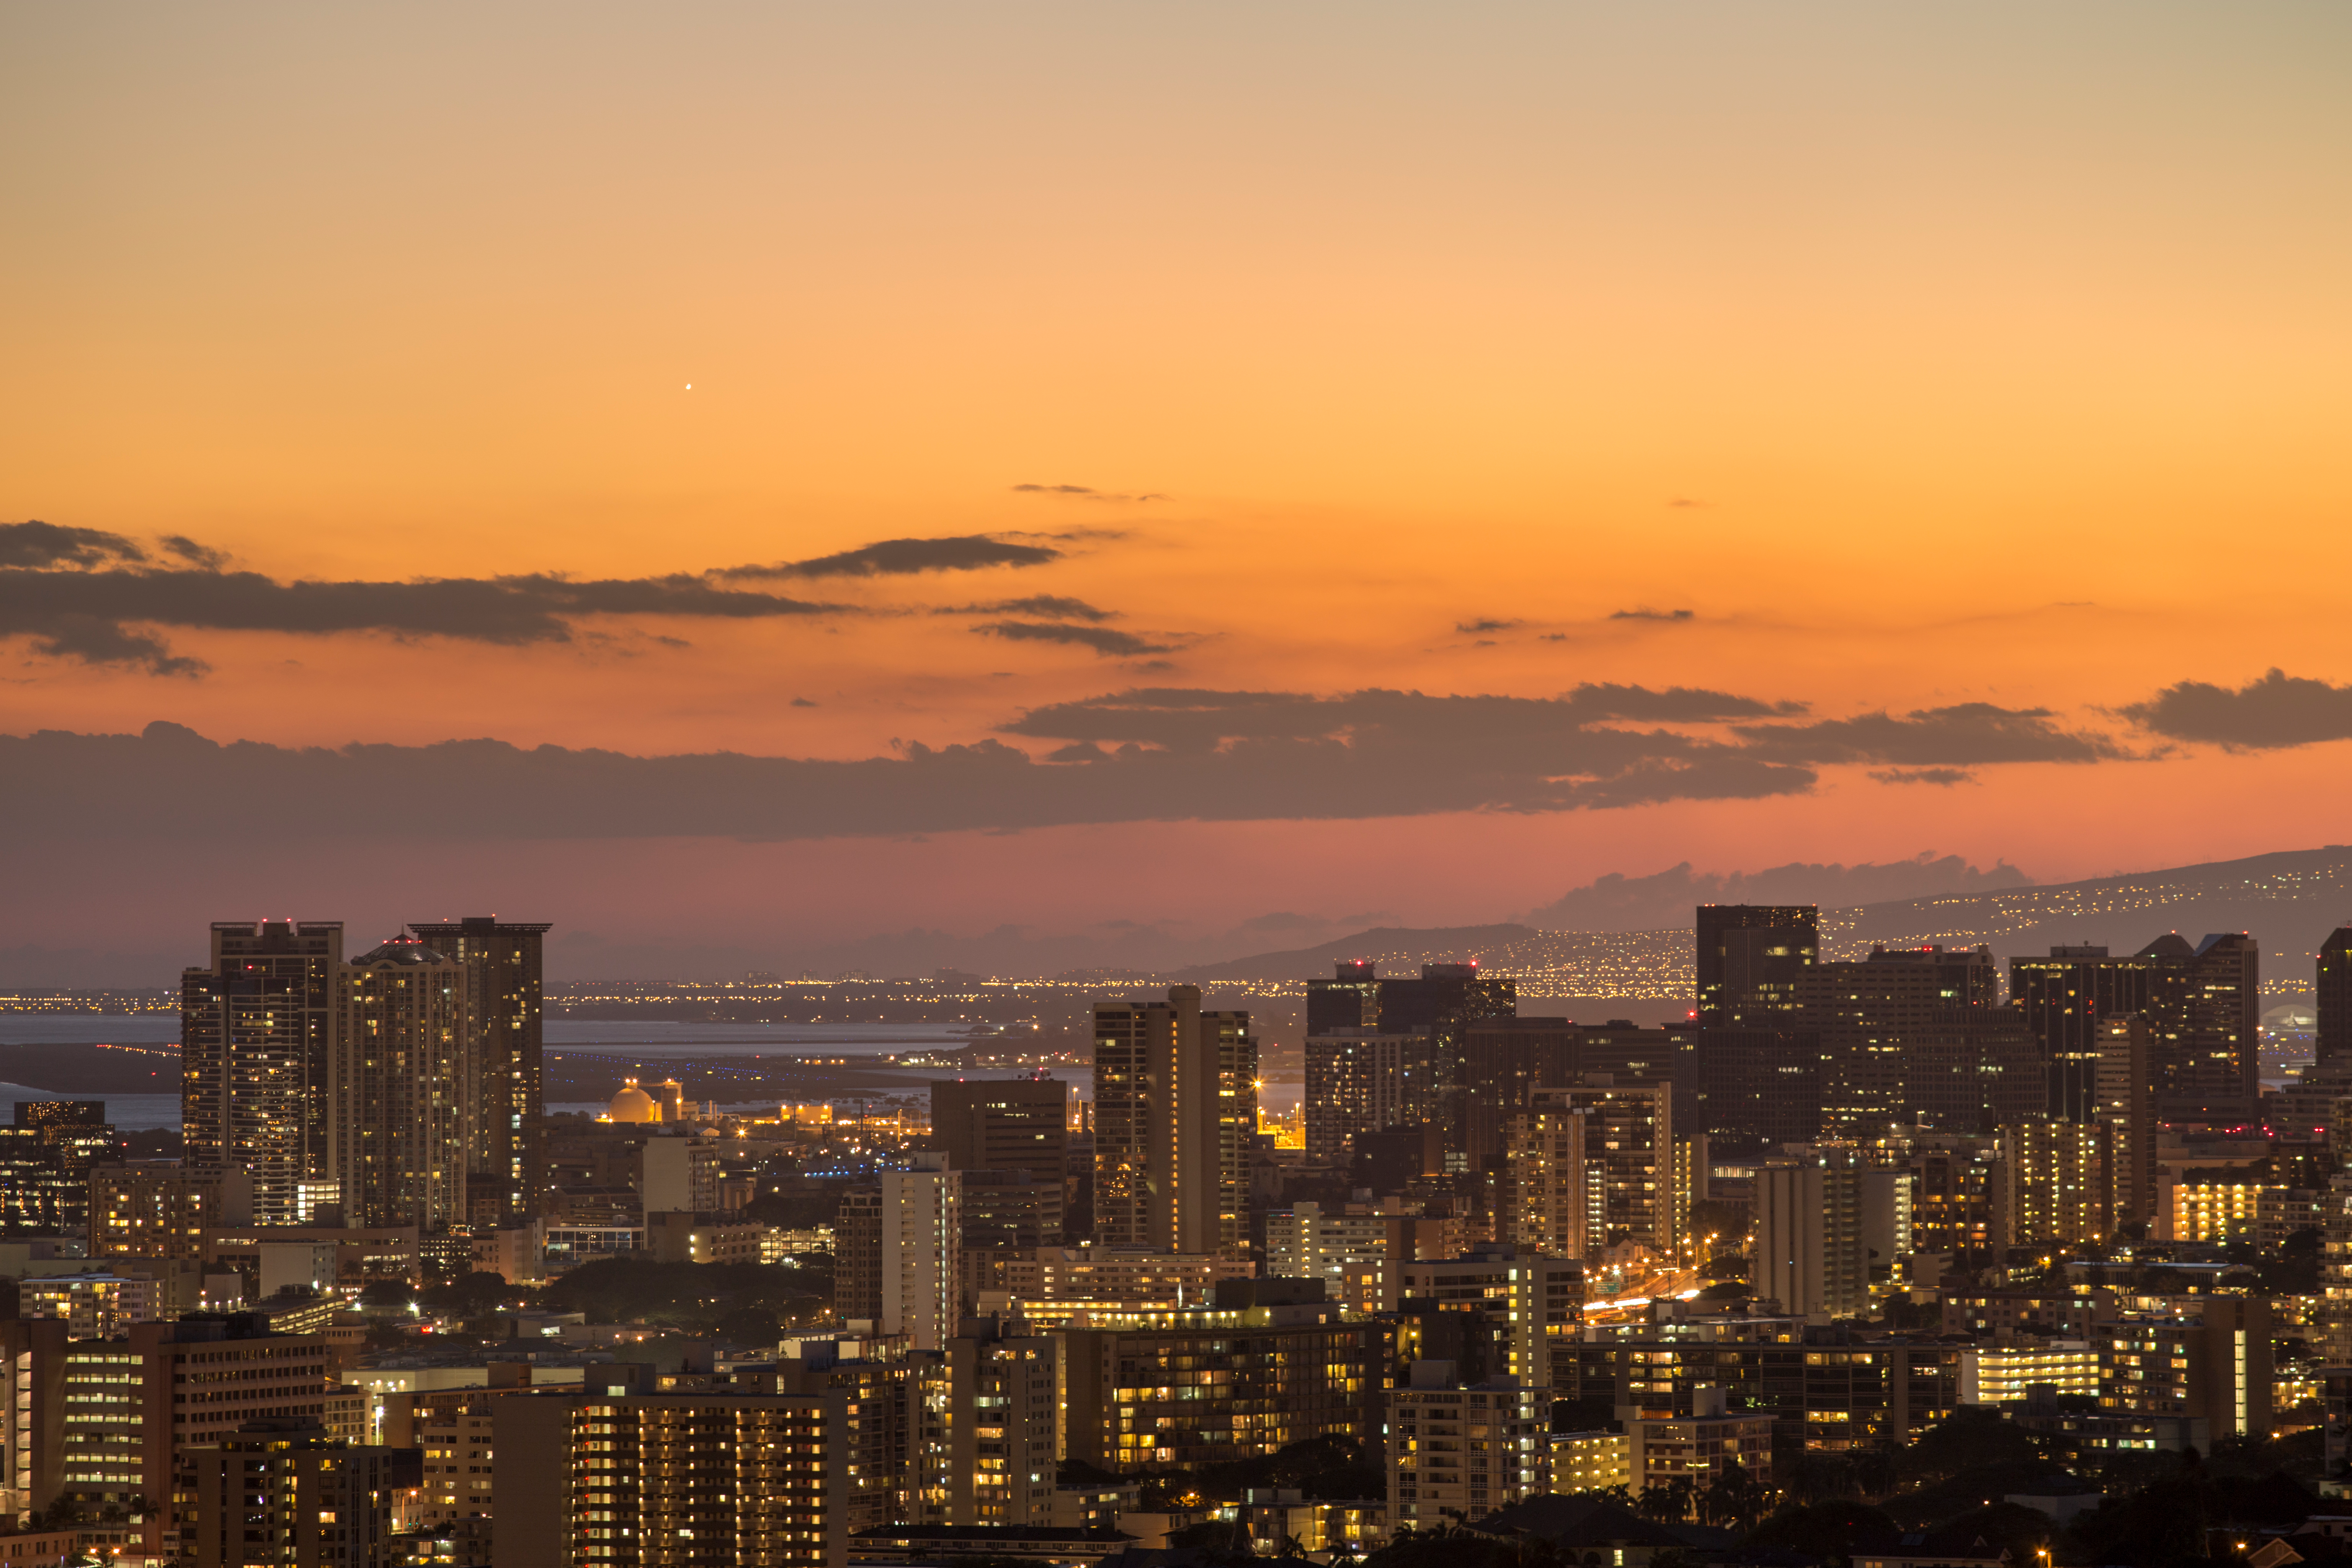

Honolulu at dusk

A shot of Honolulu at dusk.

Credit: IAU/B. Tafreshi (twanight.org) IAU/B. Tafreshi